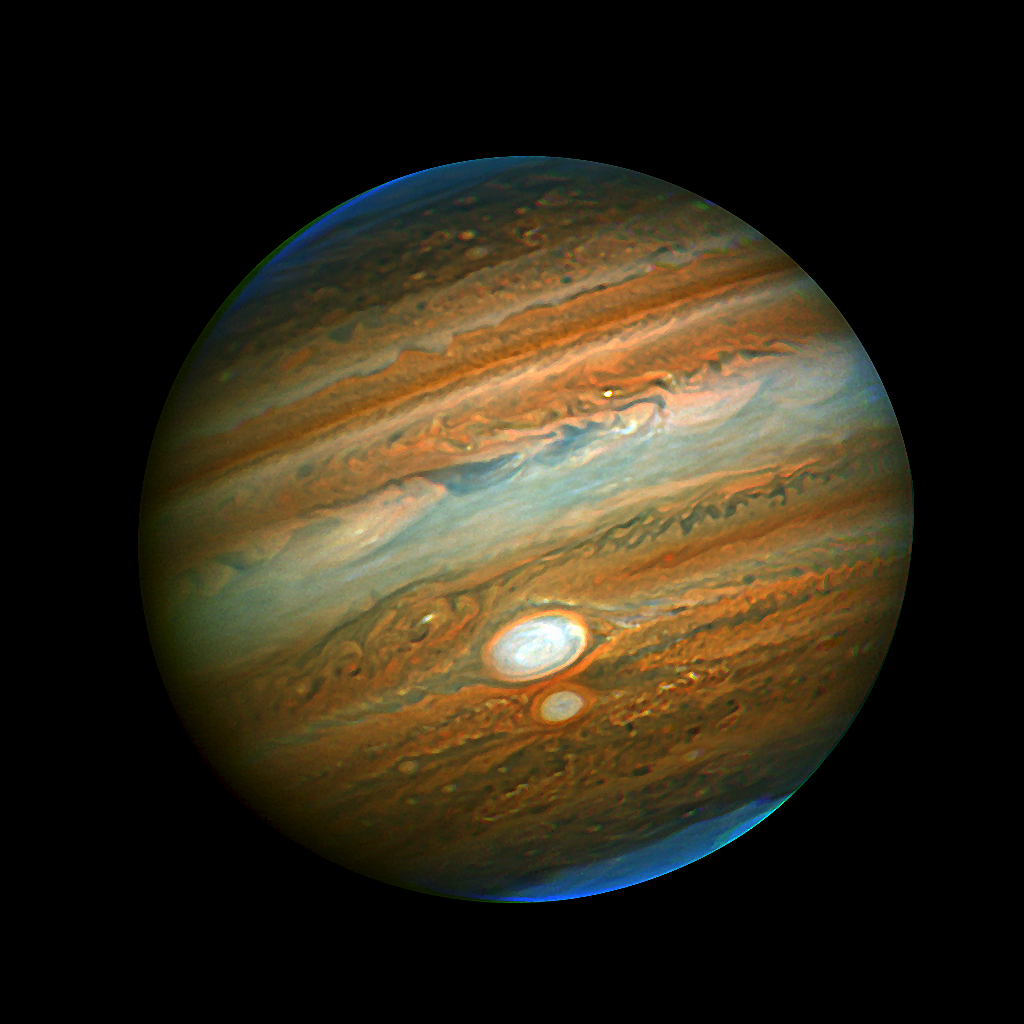

Gemini Captures Close Encounter of Jupiter's Red Spots

Image produced by Chris Go from Gemini adaptive optics data of Jupiter. Listen to the podcast for details on his techniques. This image uses sharpening techniques to enhance details.

Credit: Chris Go with Gemini Altair data